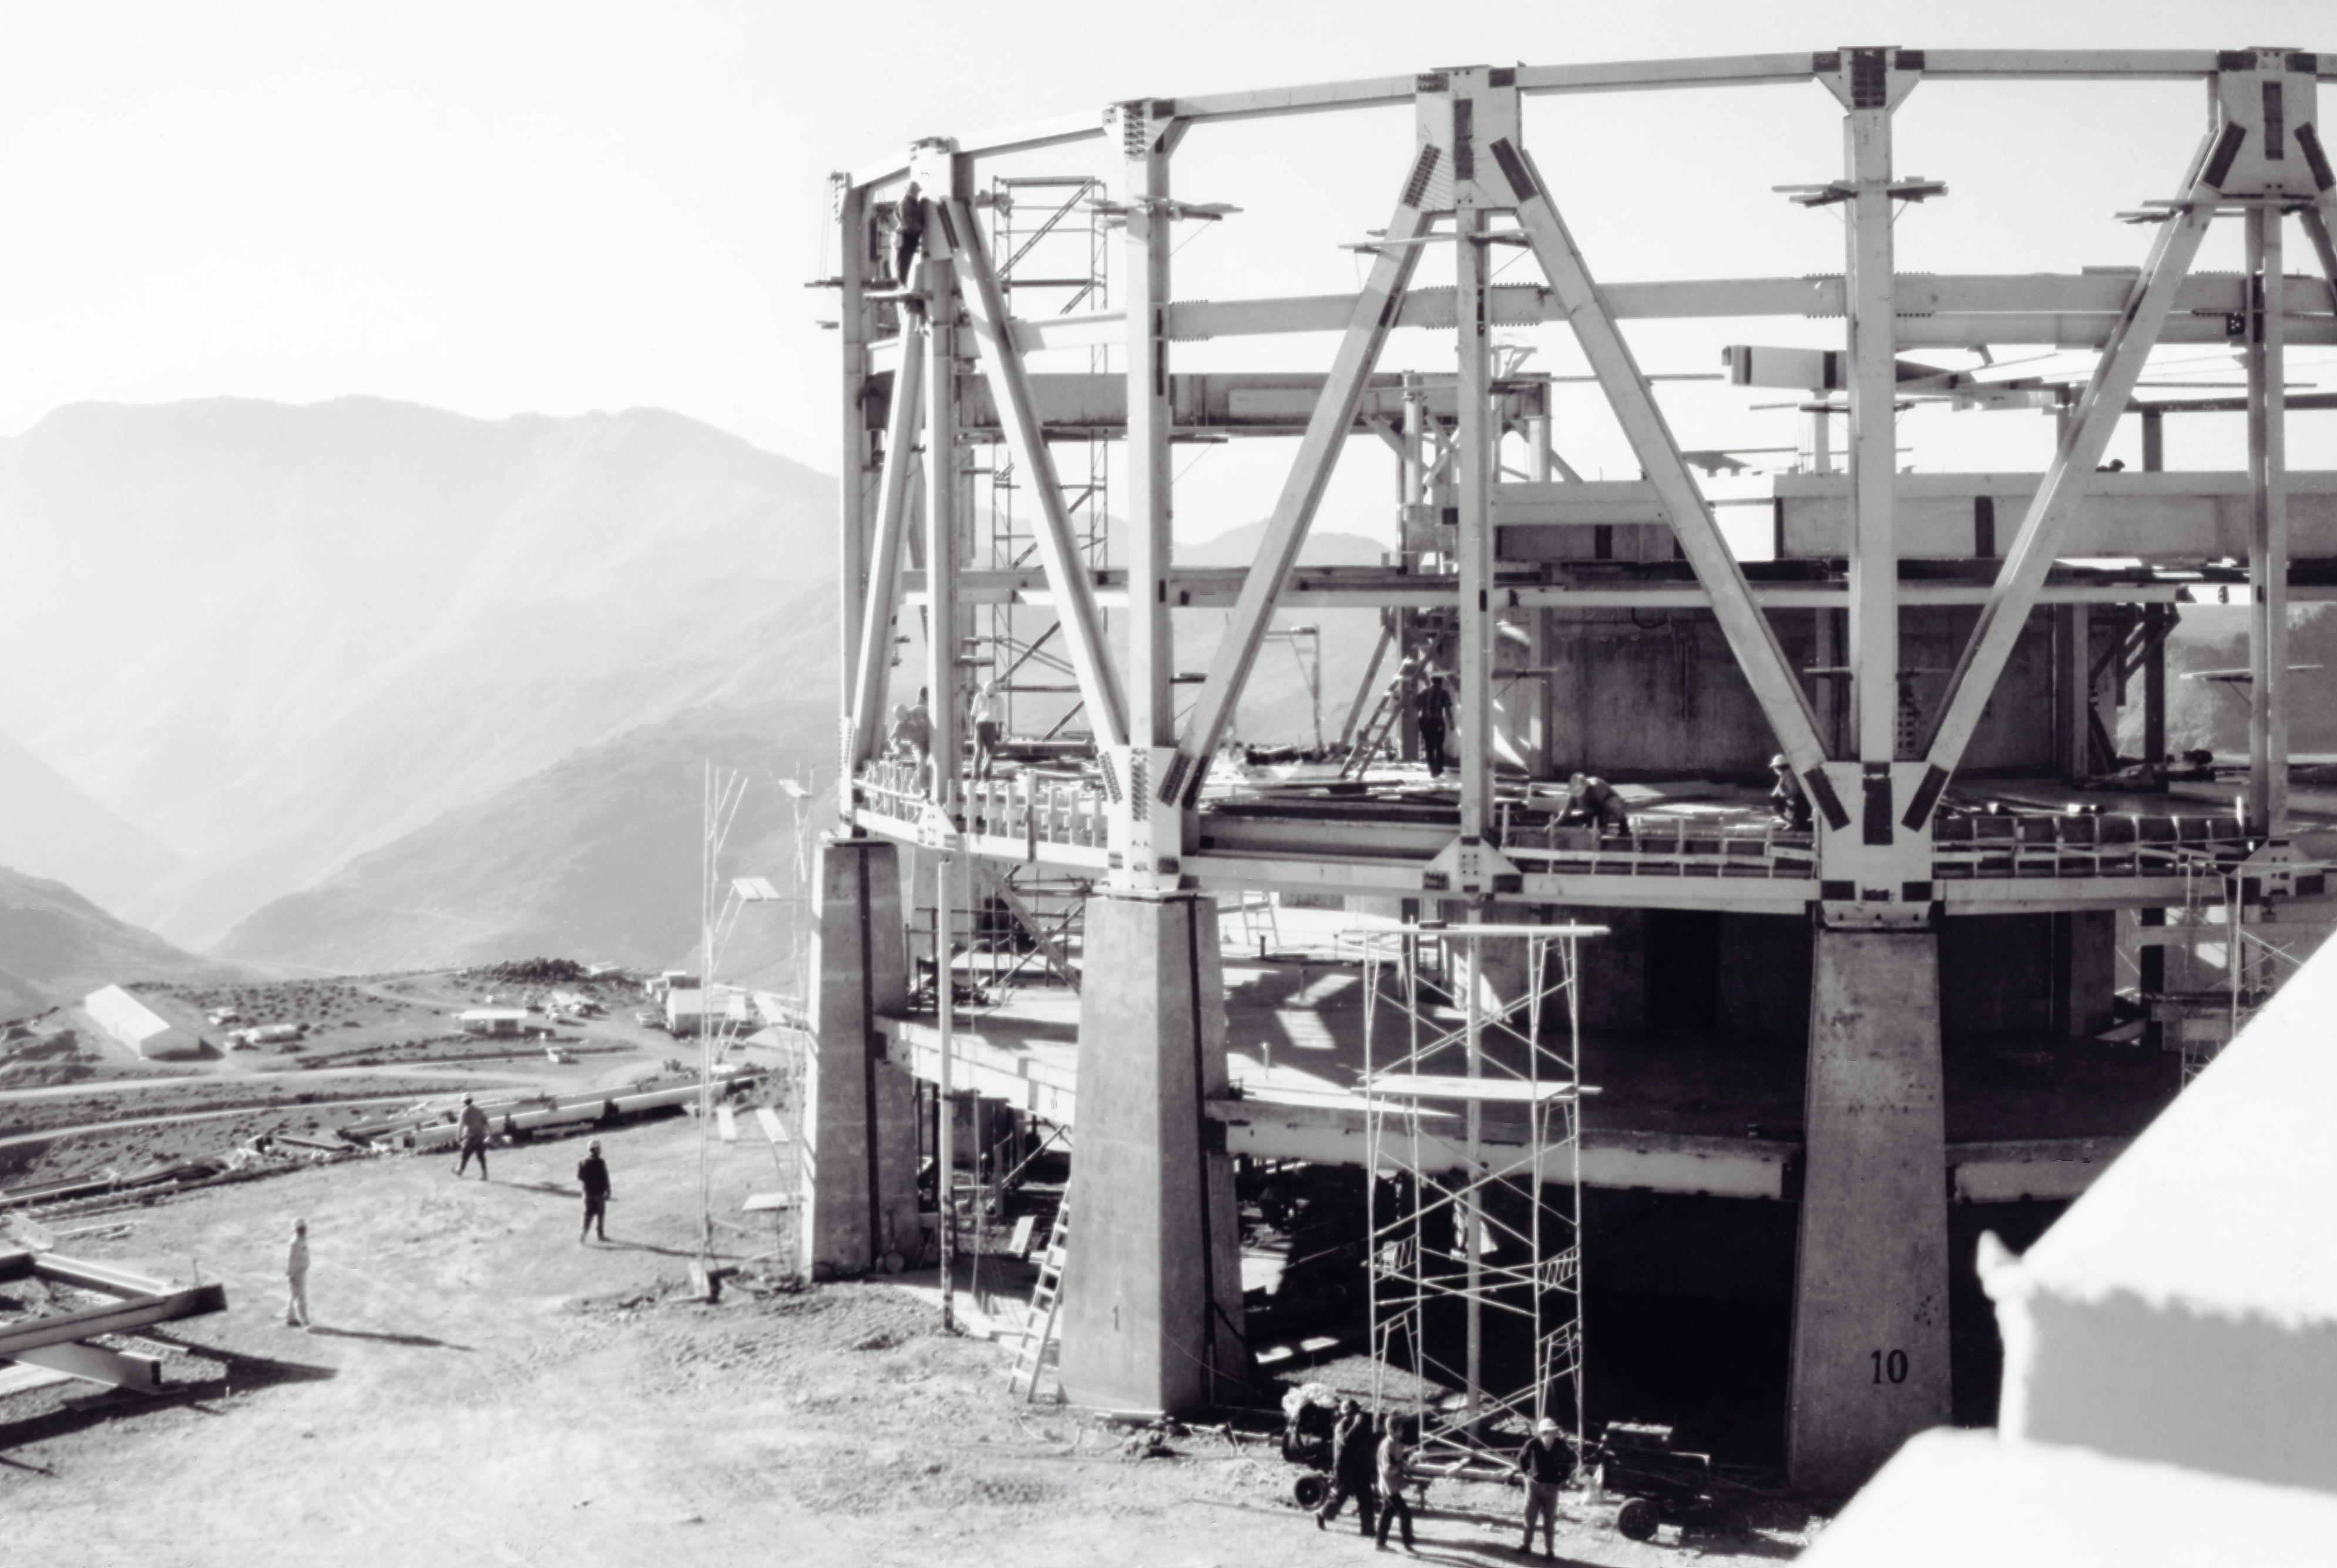

CTIO History - Construction on Víctor M. Blanco 4-meter Telescope

A historical photo of the construction of the Víctor M. Blanco 4-meter Telescope at Cerro Tololo Inter-American Observatory (CTIO), a Program of NSF NOIRLab, in Chile.

This image is part of NSF NOIRLab’s historical archives.

Credit: CTIO/NOIRLab/NSF/AURA/R. González